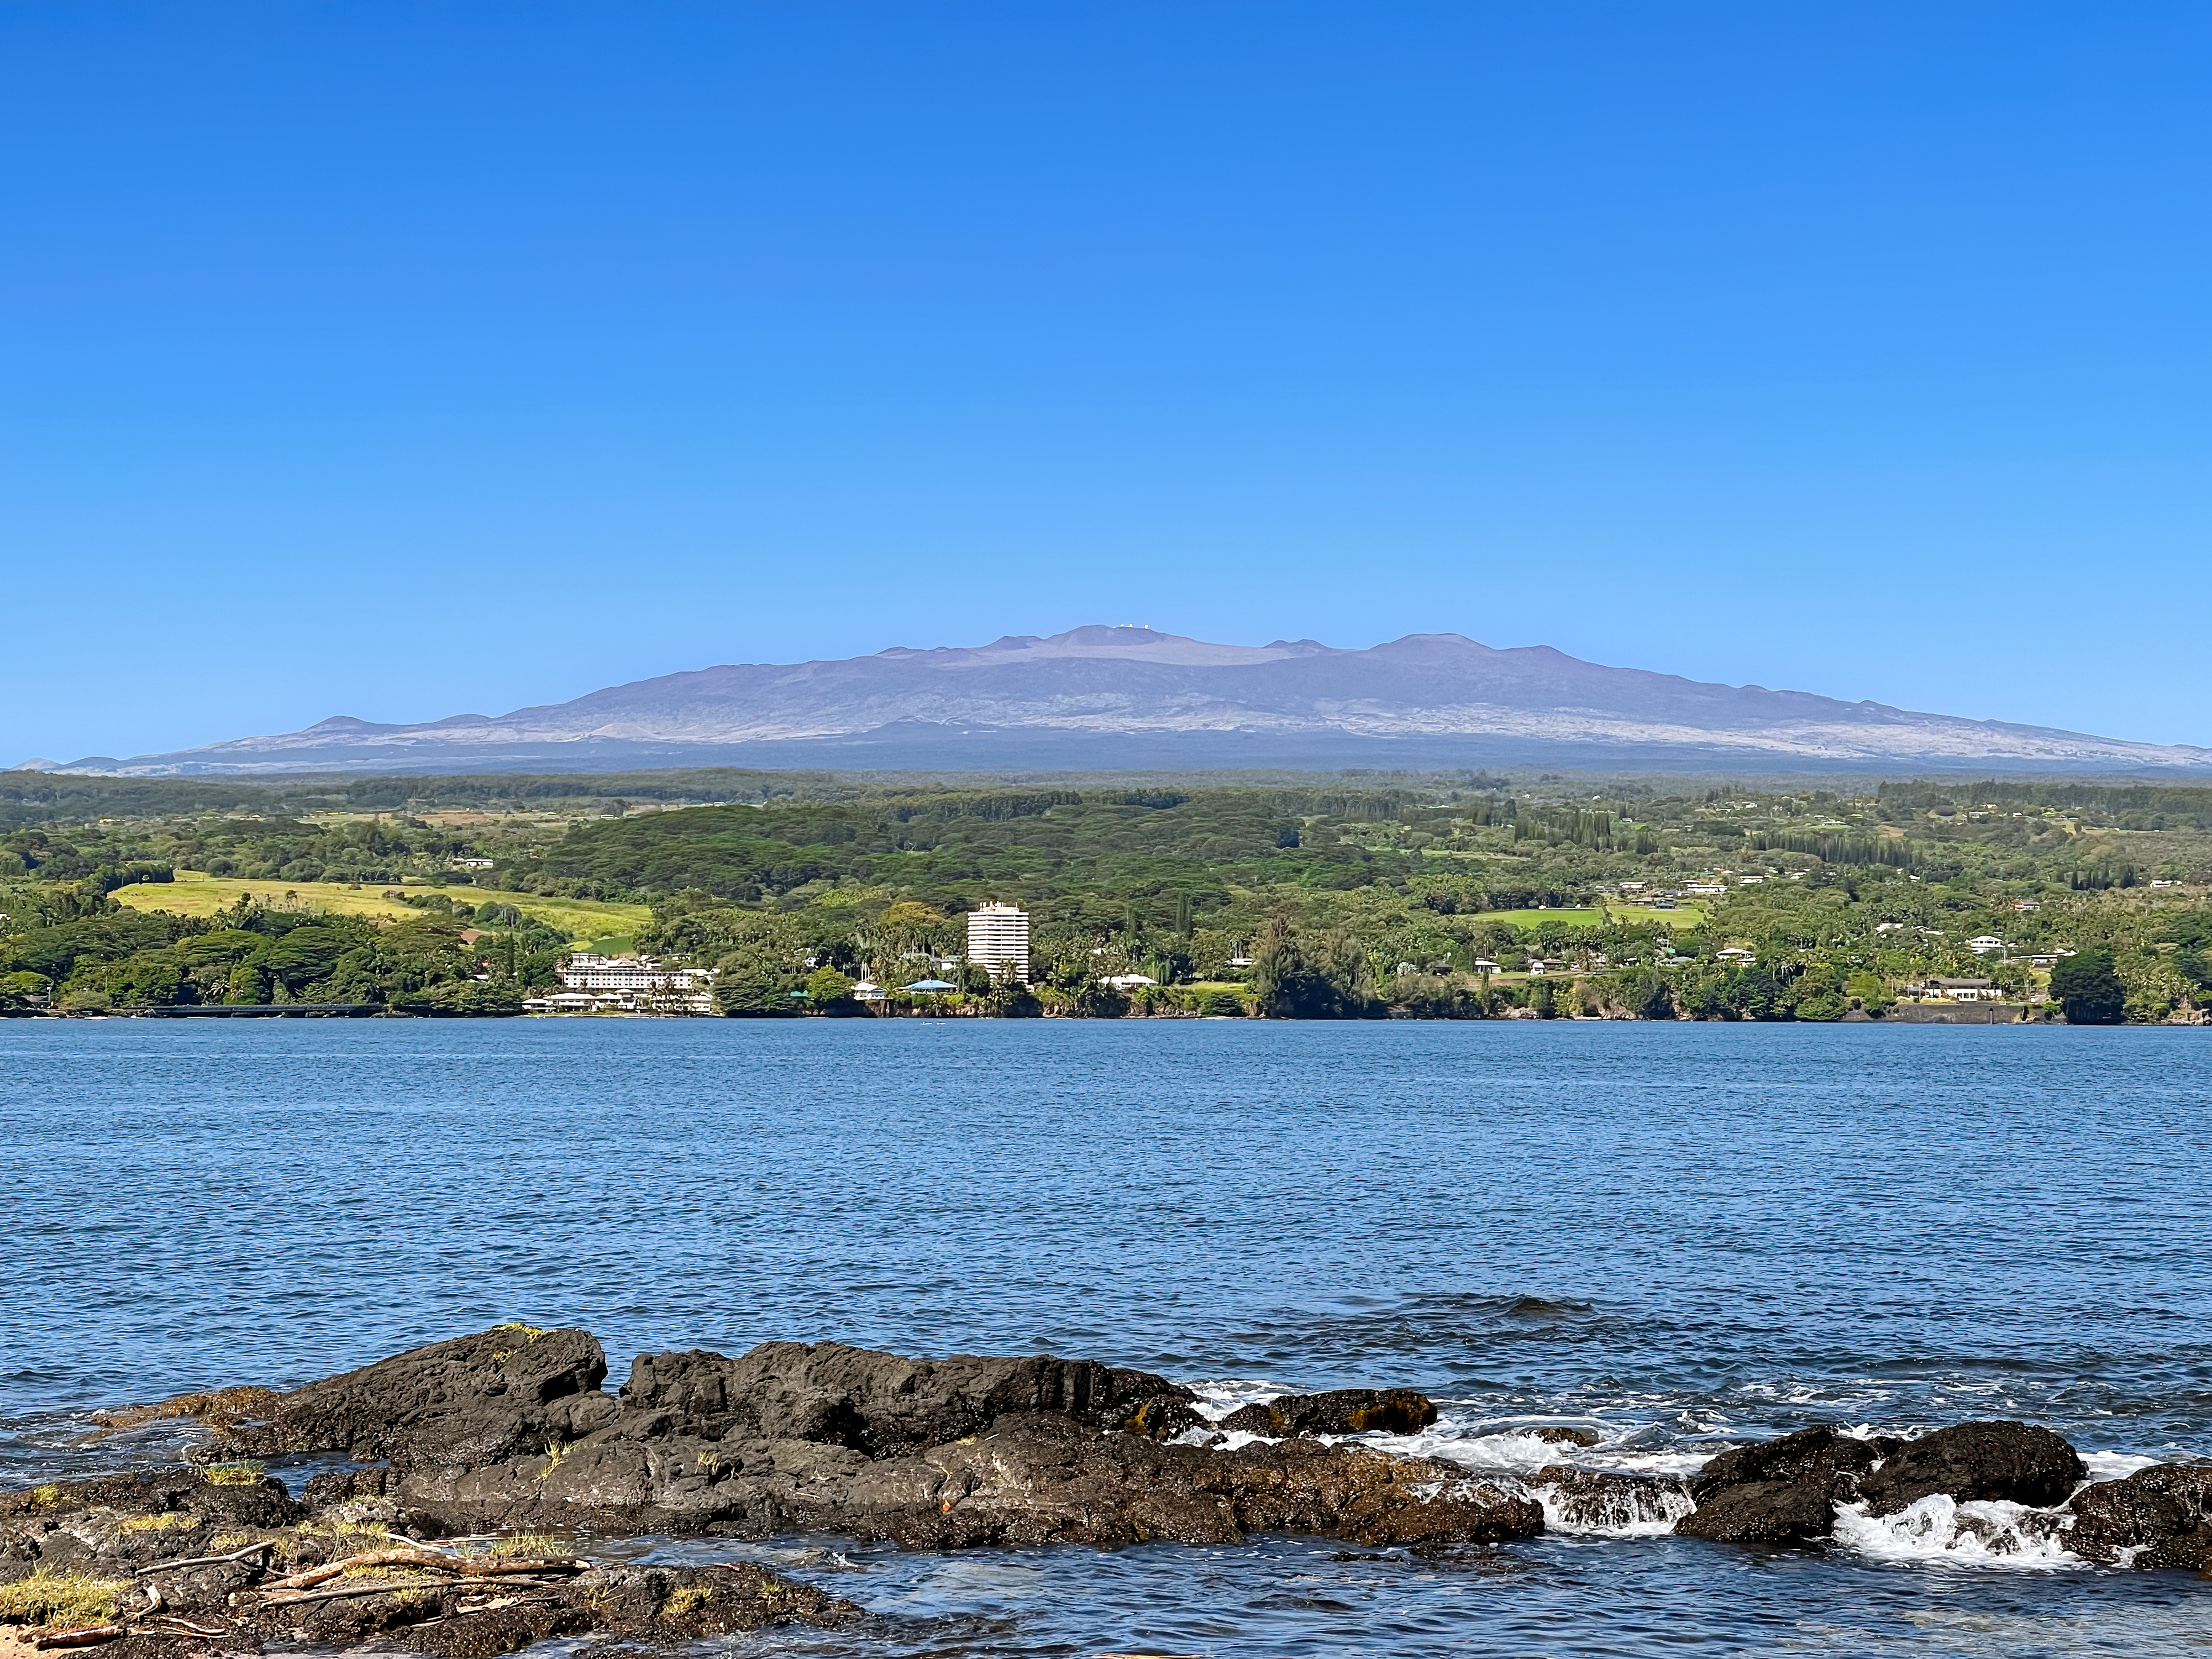

Maunakea

Maunakea, Hawai'i on a nice day.

Credit: NOIRLab/AURA/NSF